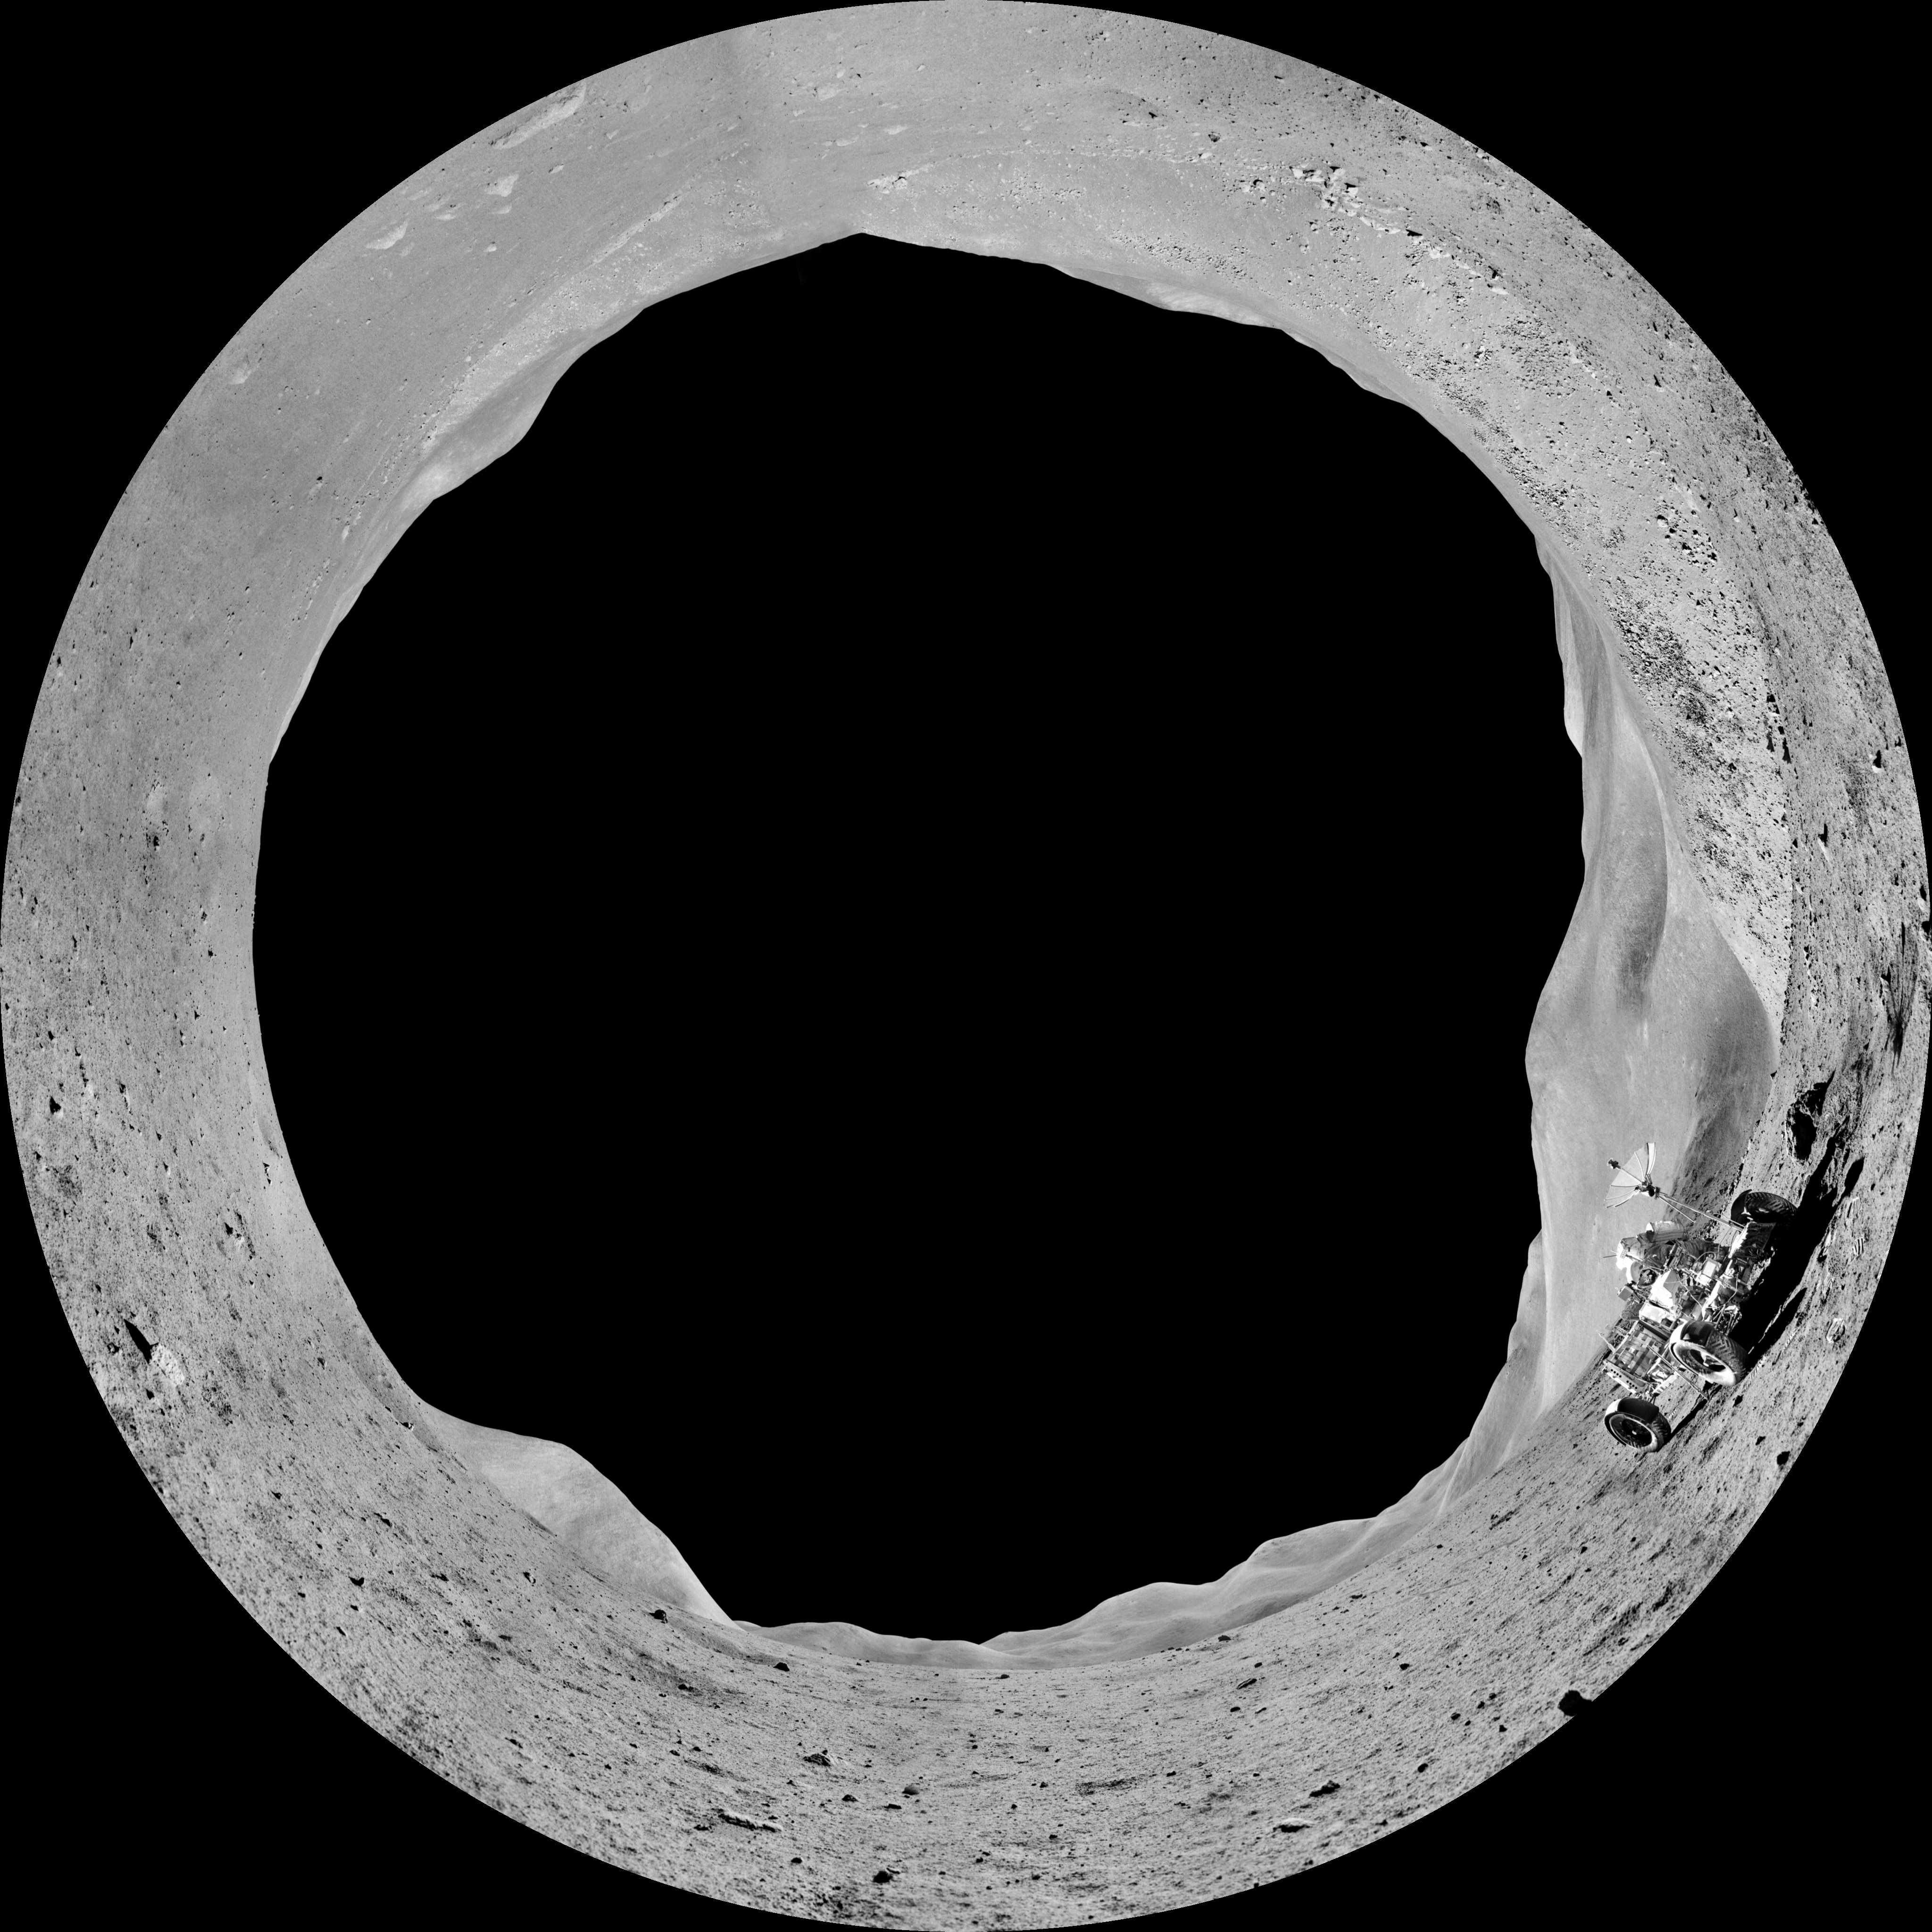

Image still from the planetarium show "From Earth to the Universe"

A still from ESO's planetarium show From Earth to the Universe showing the surface of the Moon with a Moon buggy.

Credit: T. Matsopoulos, NASA, ESO/S. Brunier